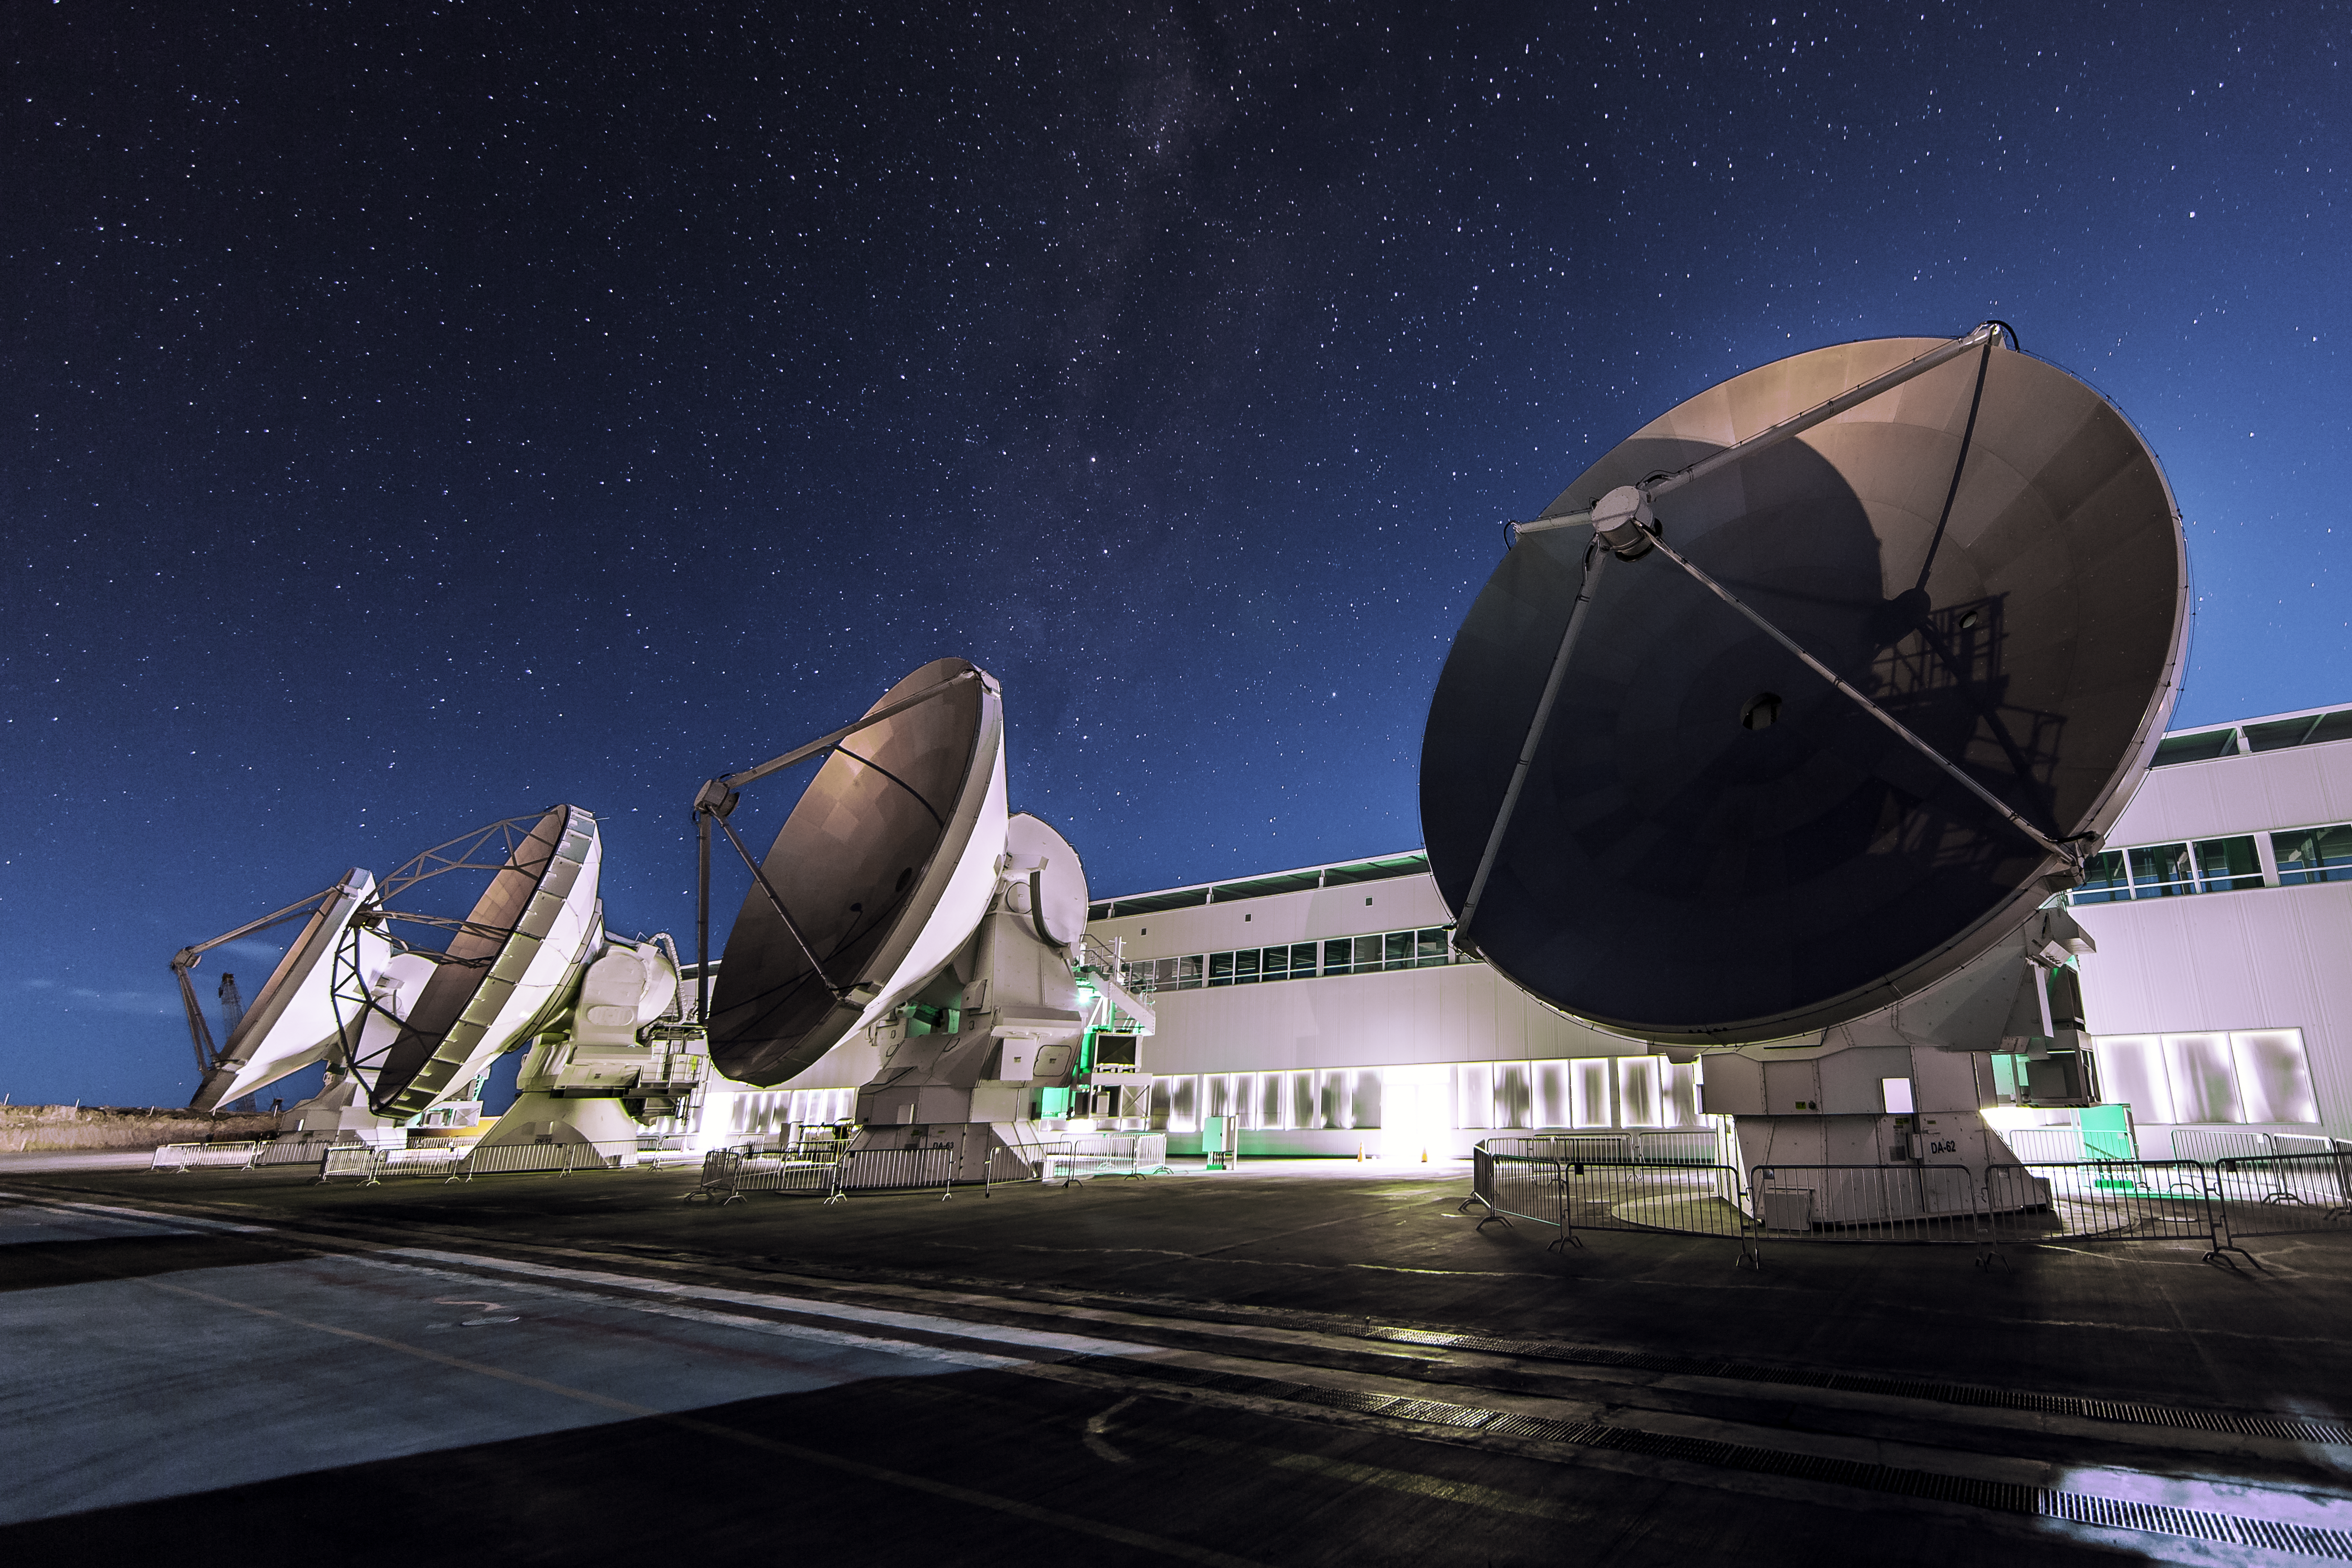

ALMA Operation Support Facility

The Operation Support Facility (OFS) of the Atacama Large Millimeter/sub-millimeter Array (ALMA) seen at night. The building is almost hidden by the four large antennas of the Array, which are positioned in the foreground.

Credit: A. Duro/ESO